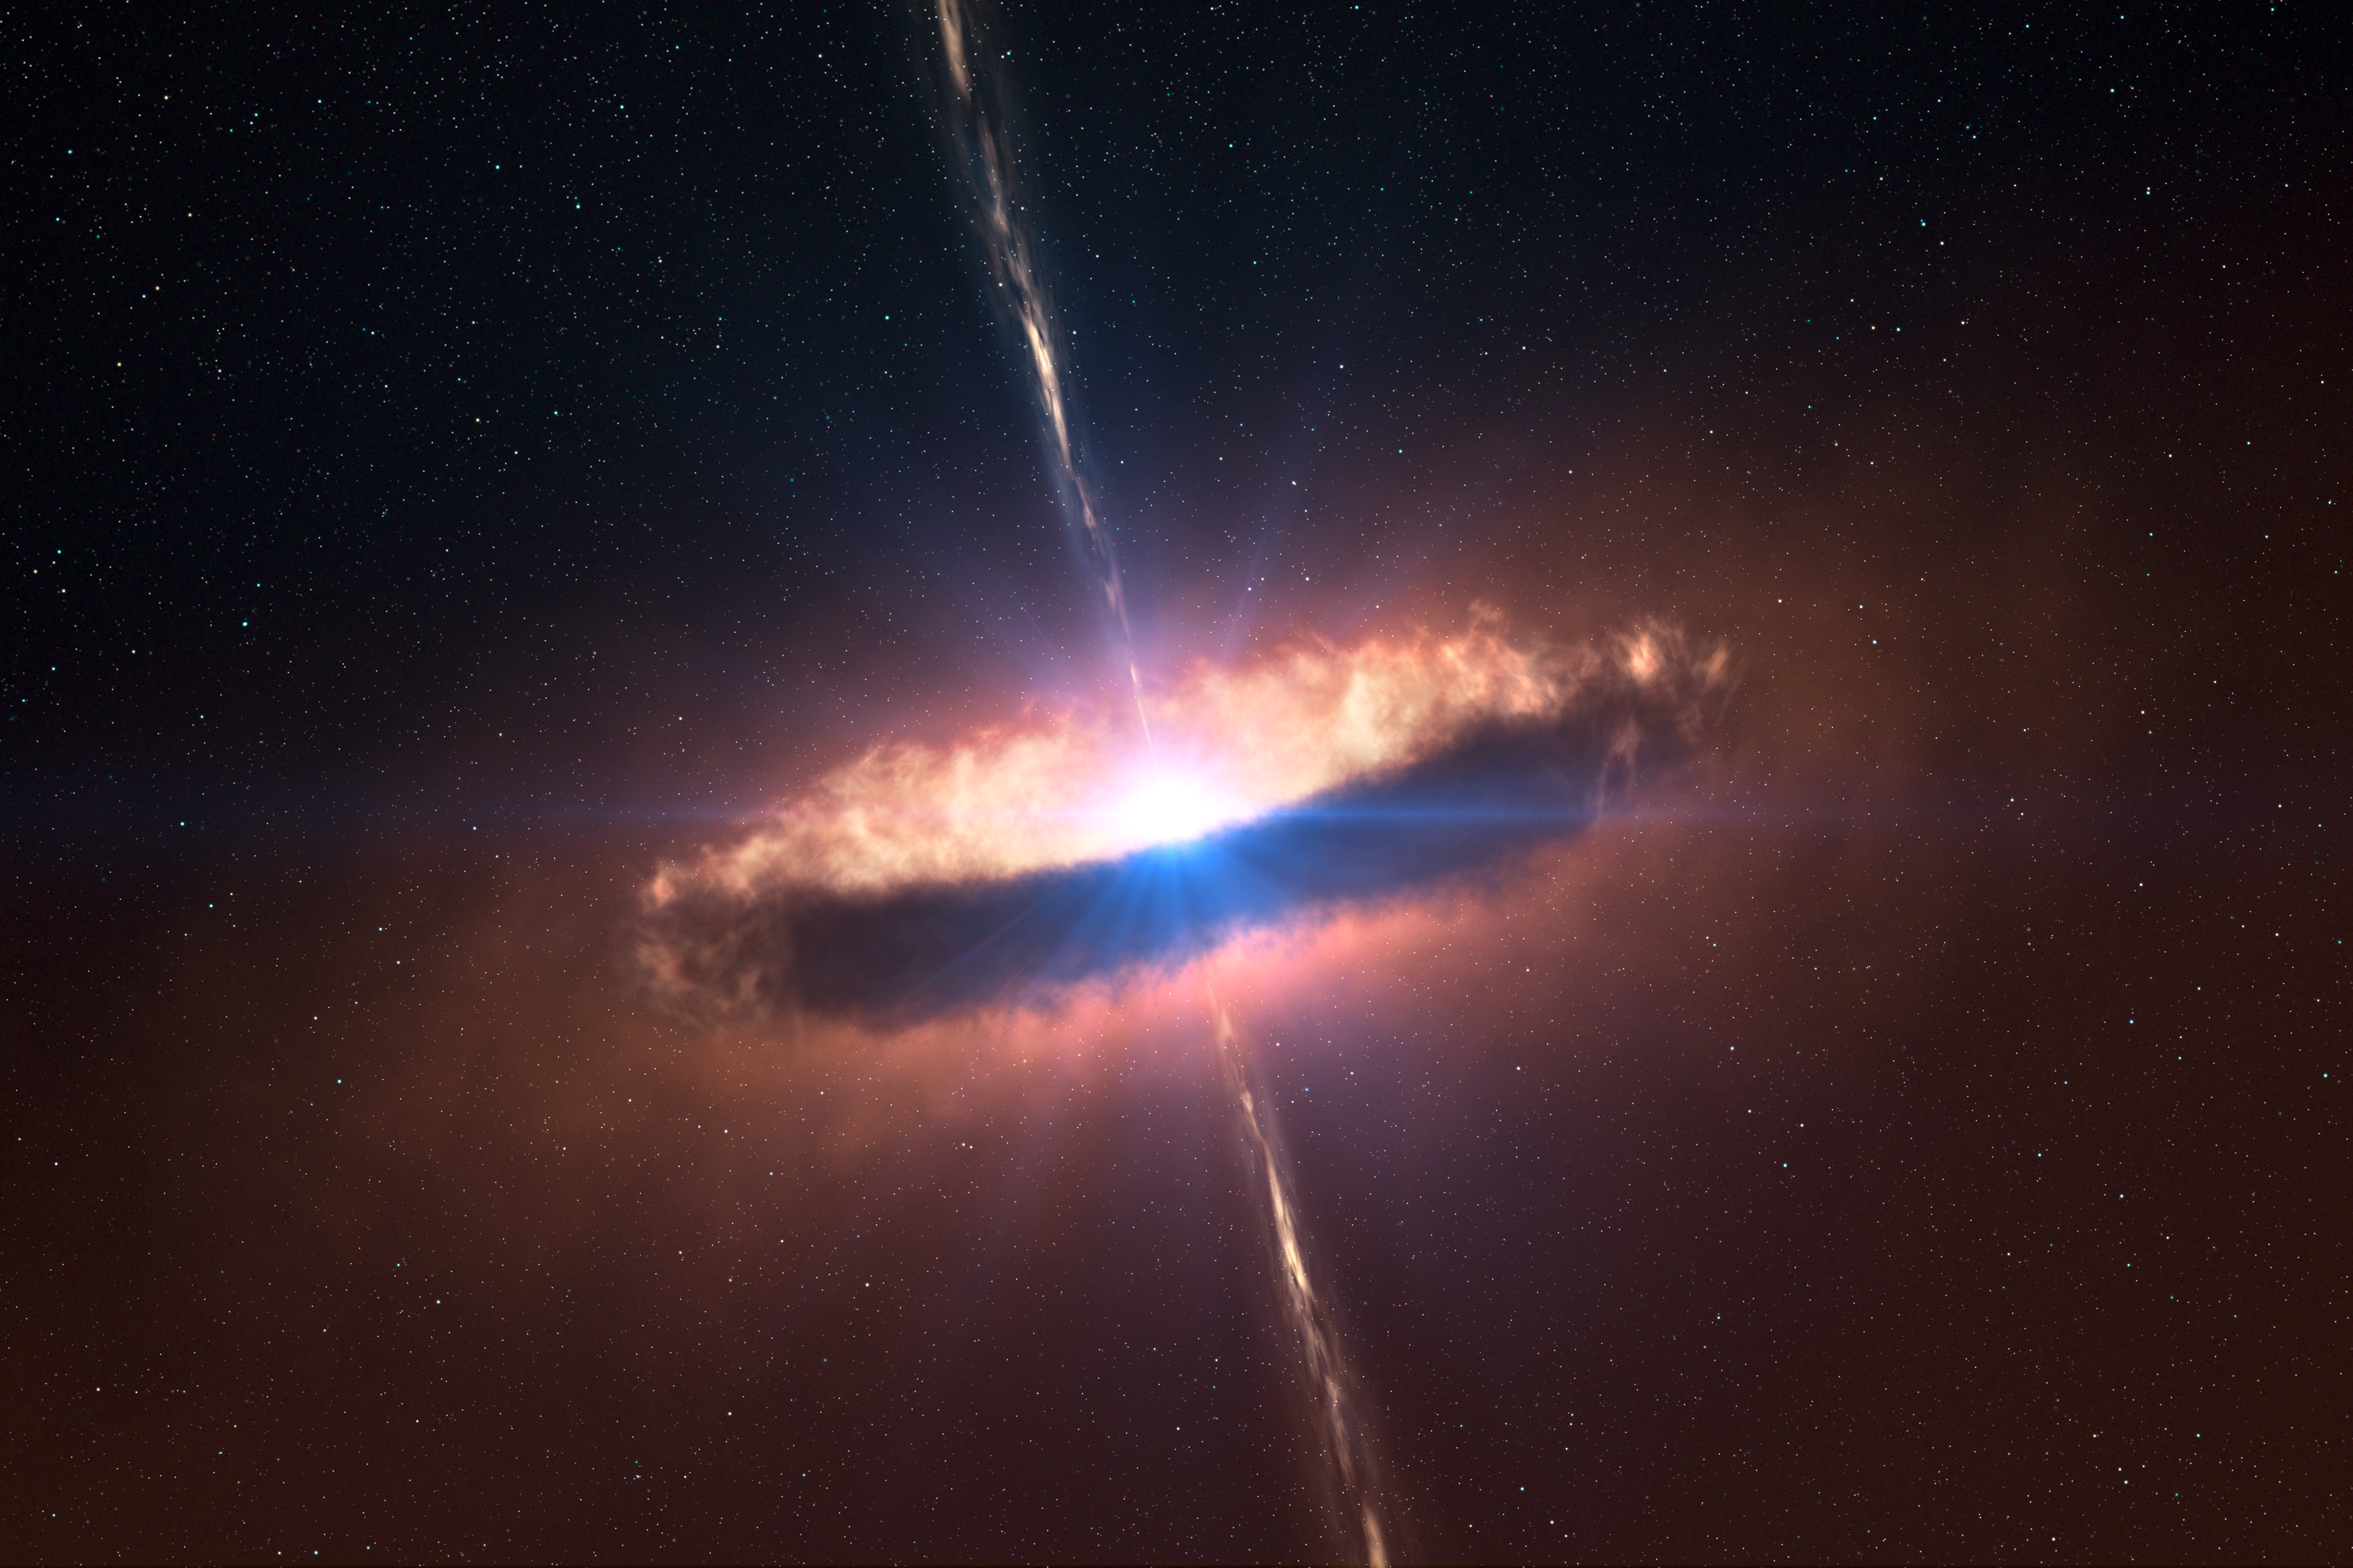

A disc around a massive baby star (artist's impression)

Artist's impression of a dusty disc closely encircling a massive baby star. Astronomers have been able to obtain the first image of such a disc, providing direct evidence that massive stars do form in the same way as their smaller brethren — and closing an enduring debate. The flared disc extends to about 130 times the Earth–Sun distance — or astronomical units (AU) — and has a mass similar to that of the star, roughly twenty times the Sun. In addition, the inner parts of the disc are shown to be devoid of dust.

Credit: ESO/L. Calçada/M. Kornmesser